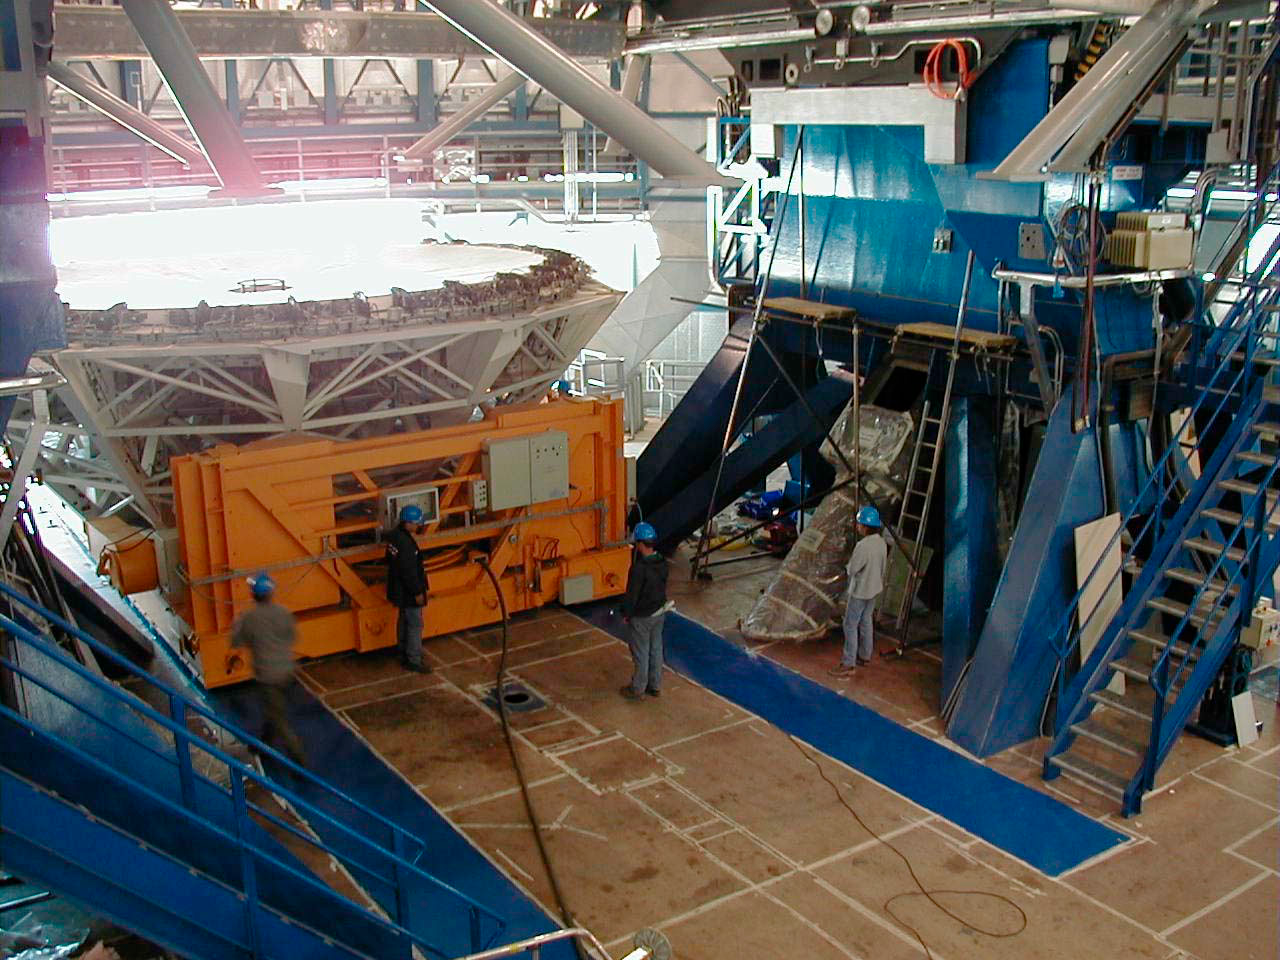

YEPUN is receiving its mirror

The M1 Mirror Cell enters the enclosure and moves to its provisional position under the telescope structure. (This digital photo was obtained on January 6, 2000).

Credit: ESO